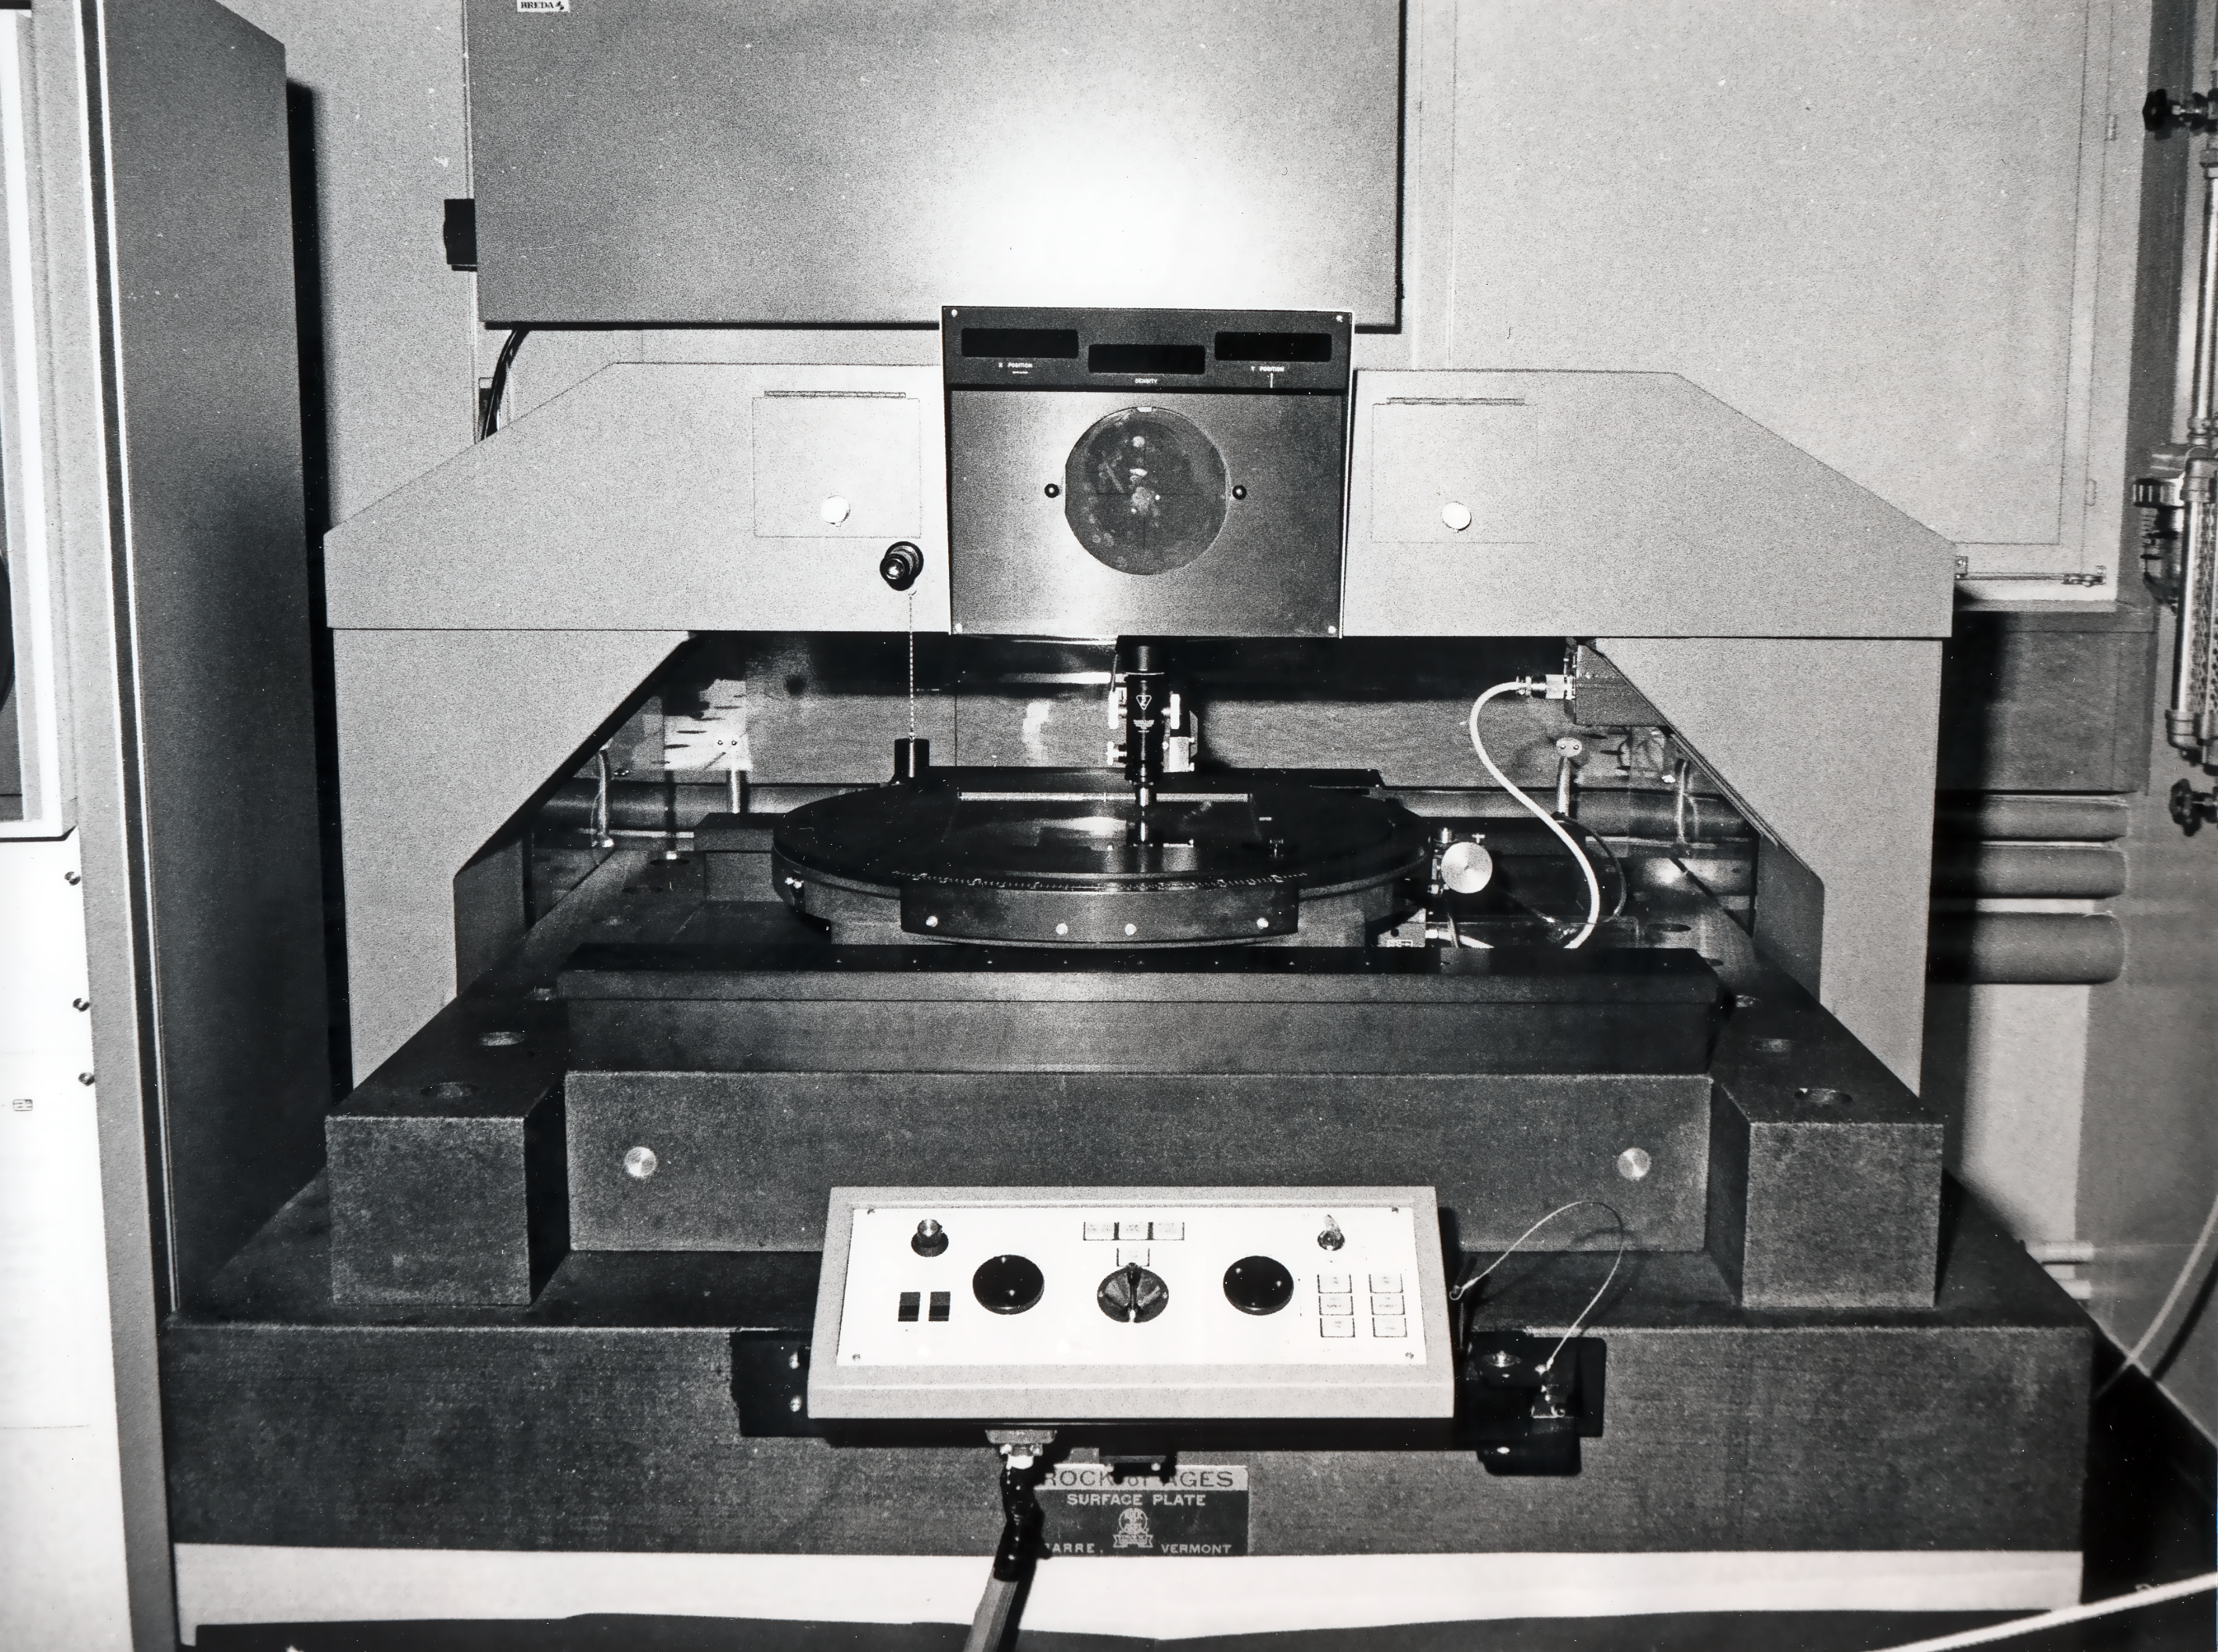

The PDS scanner at CERN

Close up of the first scanner digitization of survey plates, located at CERN.

Credit: ESO